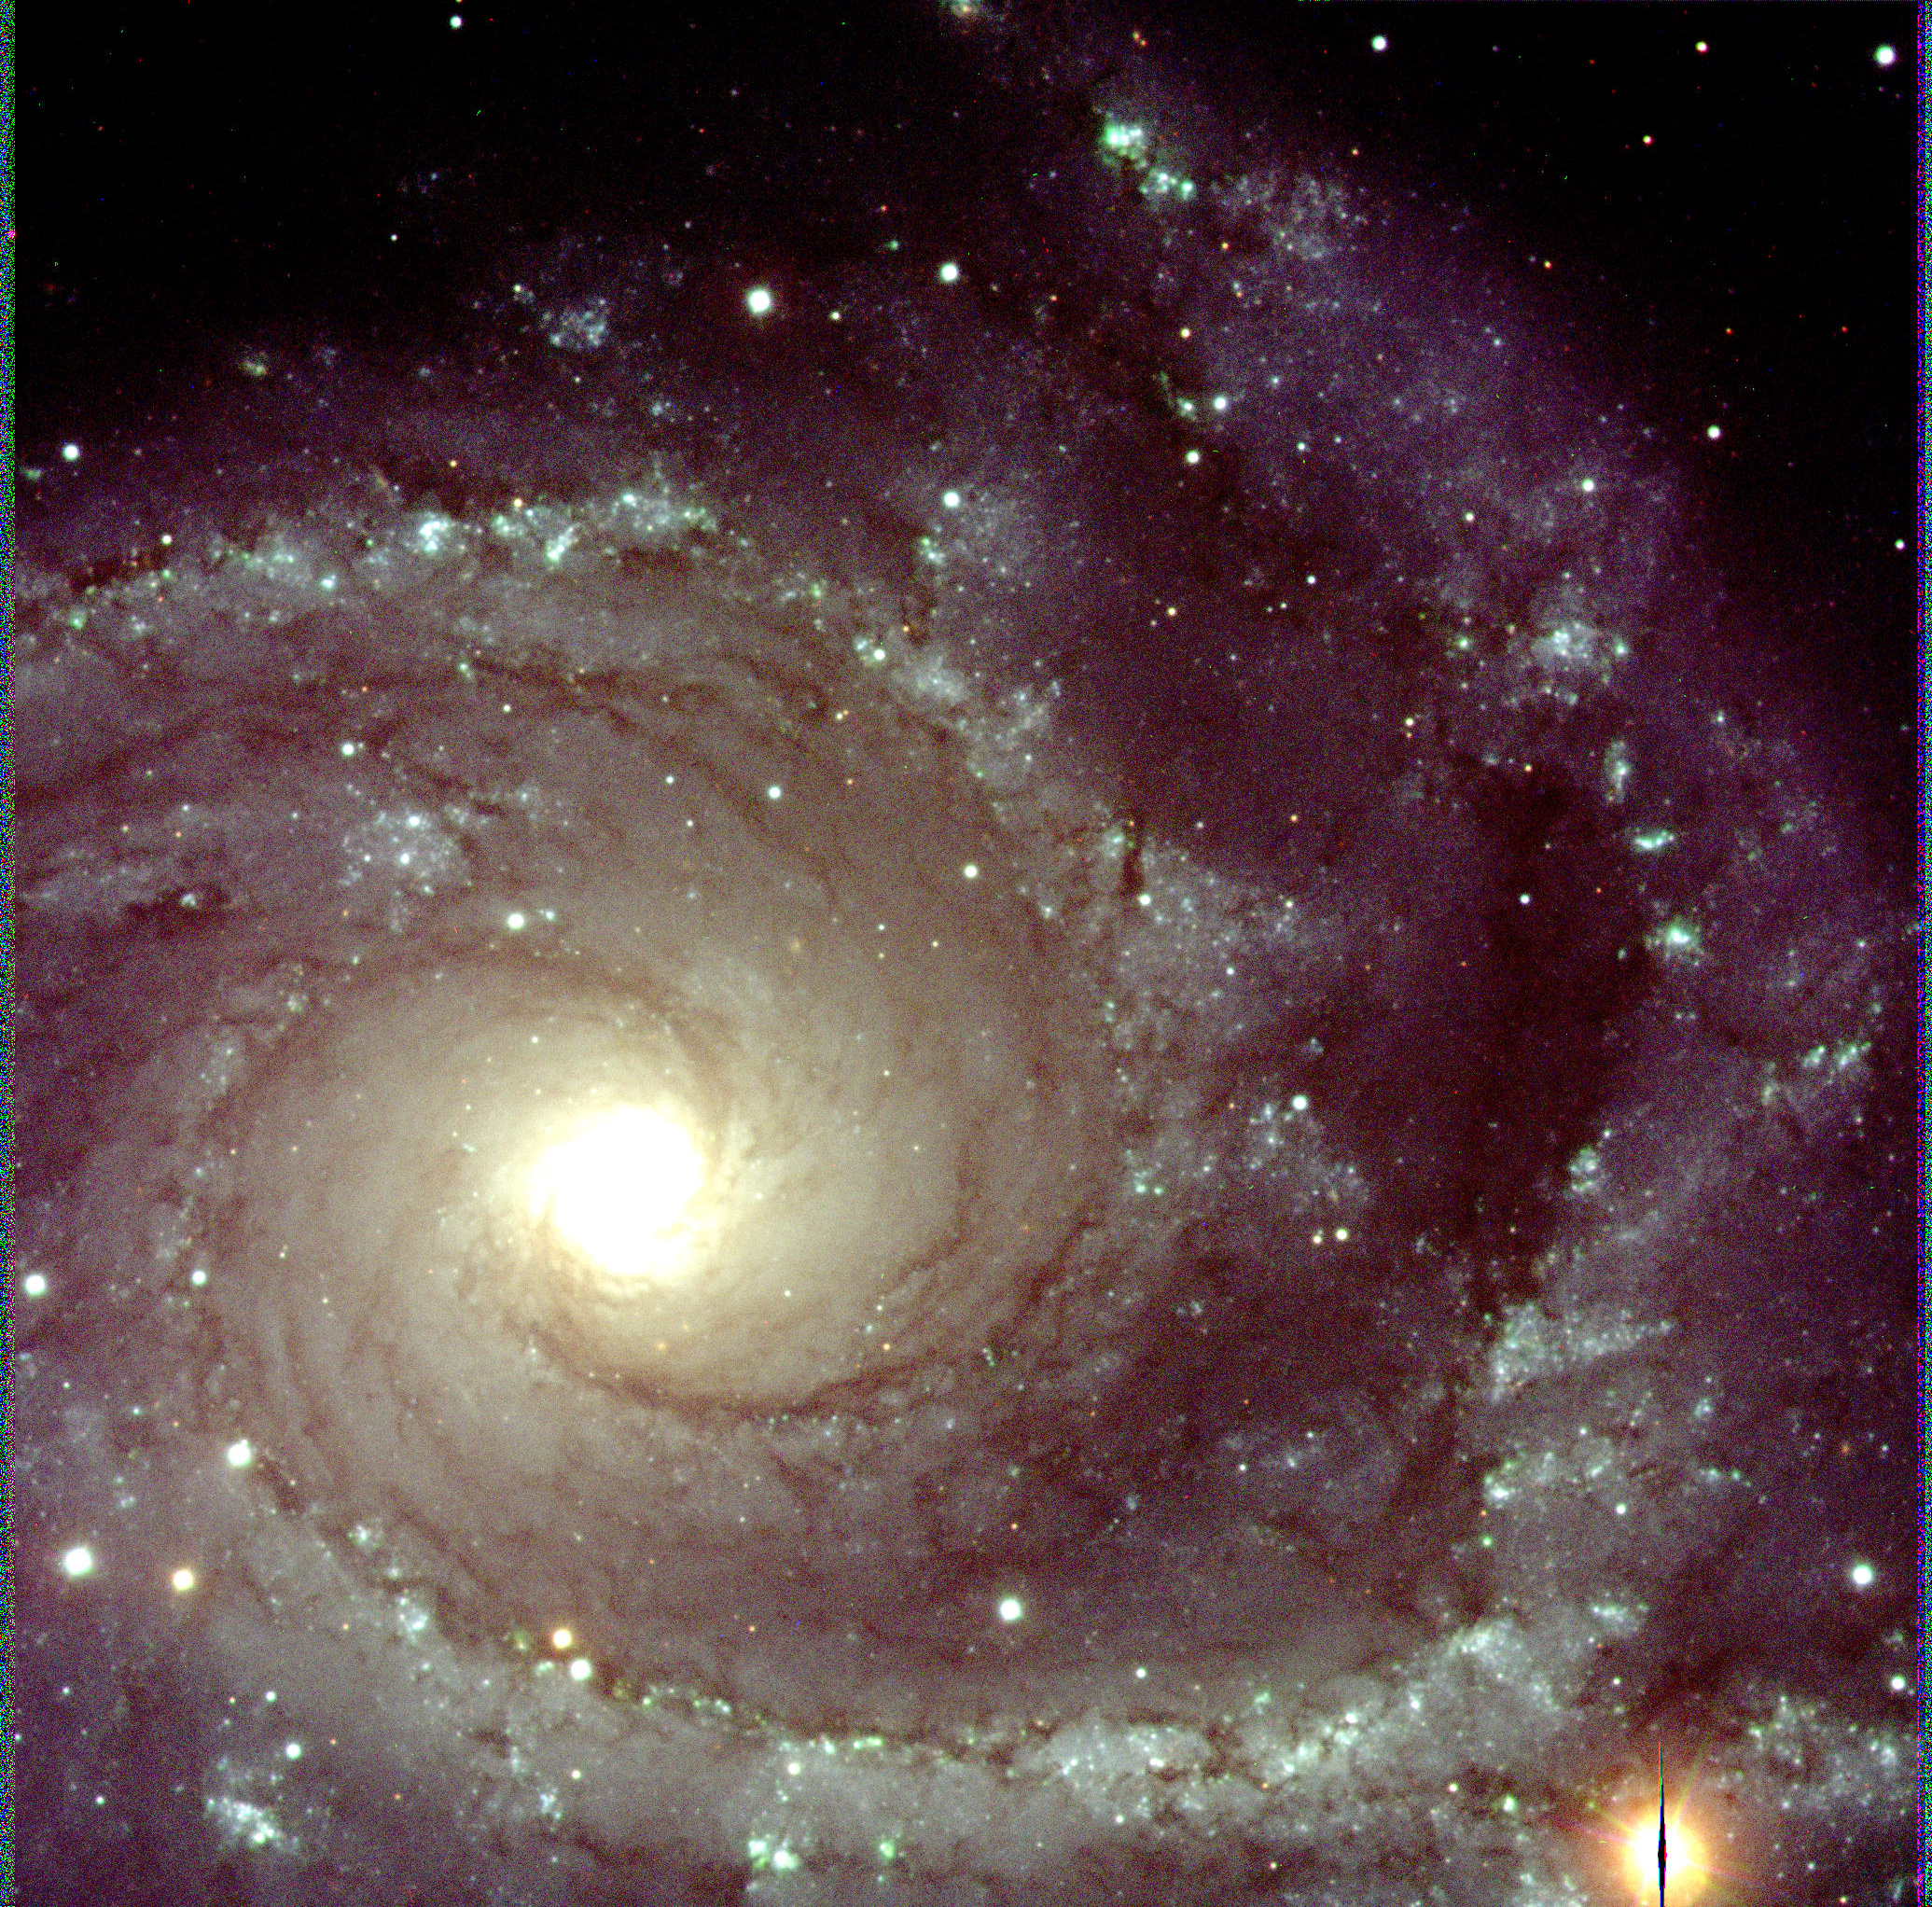

Spiral galaxy NGC 2997

This is a three-colour composite of the spiral galaxy NGC 2997 in the southern constellation Antlia (The Air Pump), obtained with the VLT UT1 and FORS1 in the morning of March 5, 1999. It is based on three exposures in V (green; 3 min; image quality 0.35 arcsec), R (red; 3 min; 0.34 arcsec) and I (near-infrared; 5 min; 0.25 arcsec) bands, with the Moon above the horizon. The field measures 3.4 x 3.4 arcmin 2 or, at the distance of the galaxy (about 55 million light-years), 55,000 x 55,000 light-years. FORS1 was operated in high-resolution imaging mode ; the pixel size was 0.1 arsec.

Credit: ESO